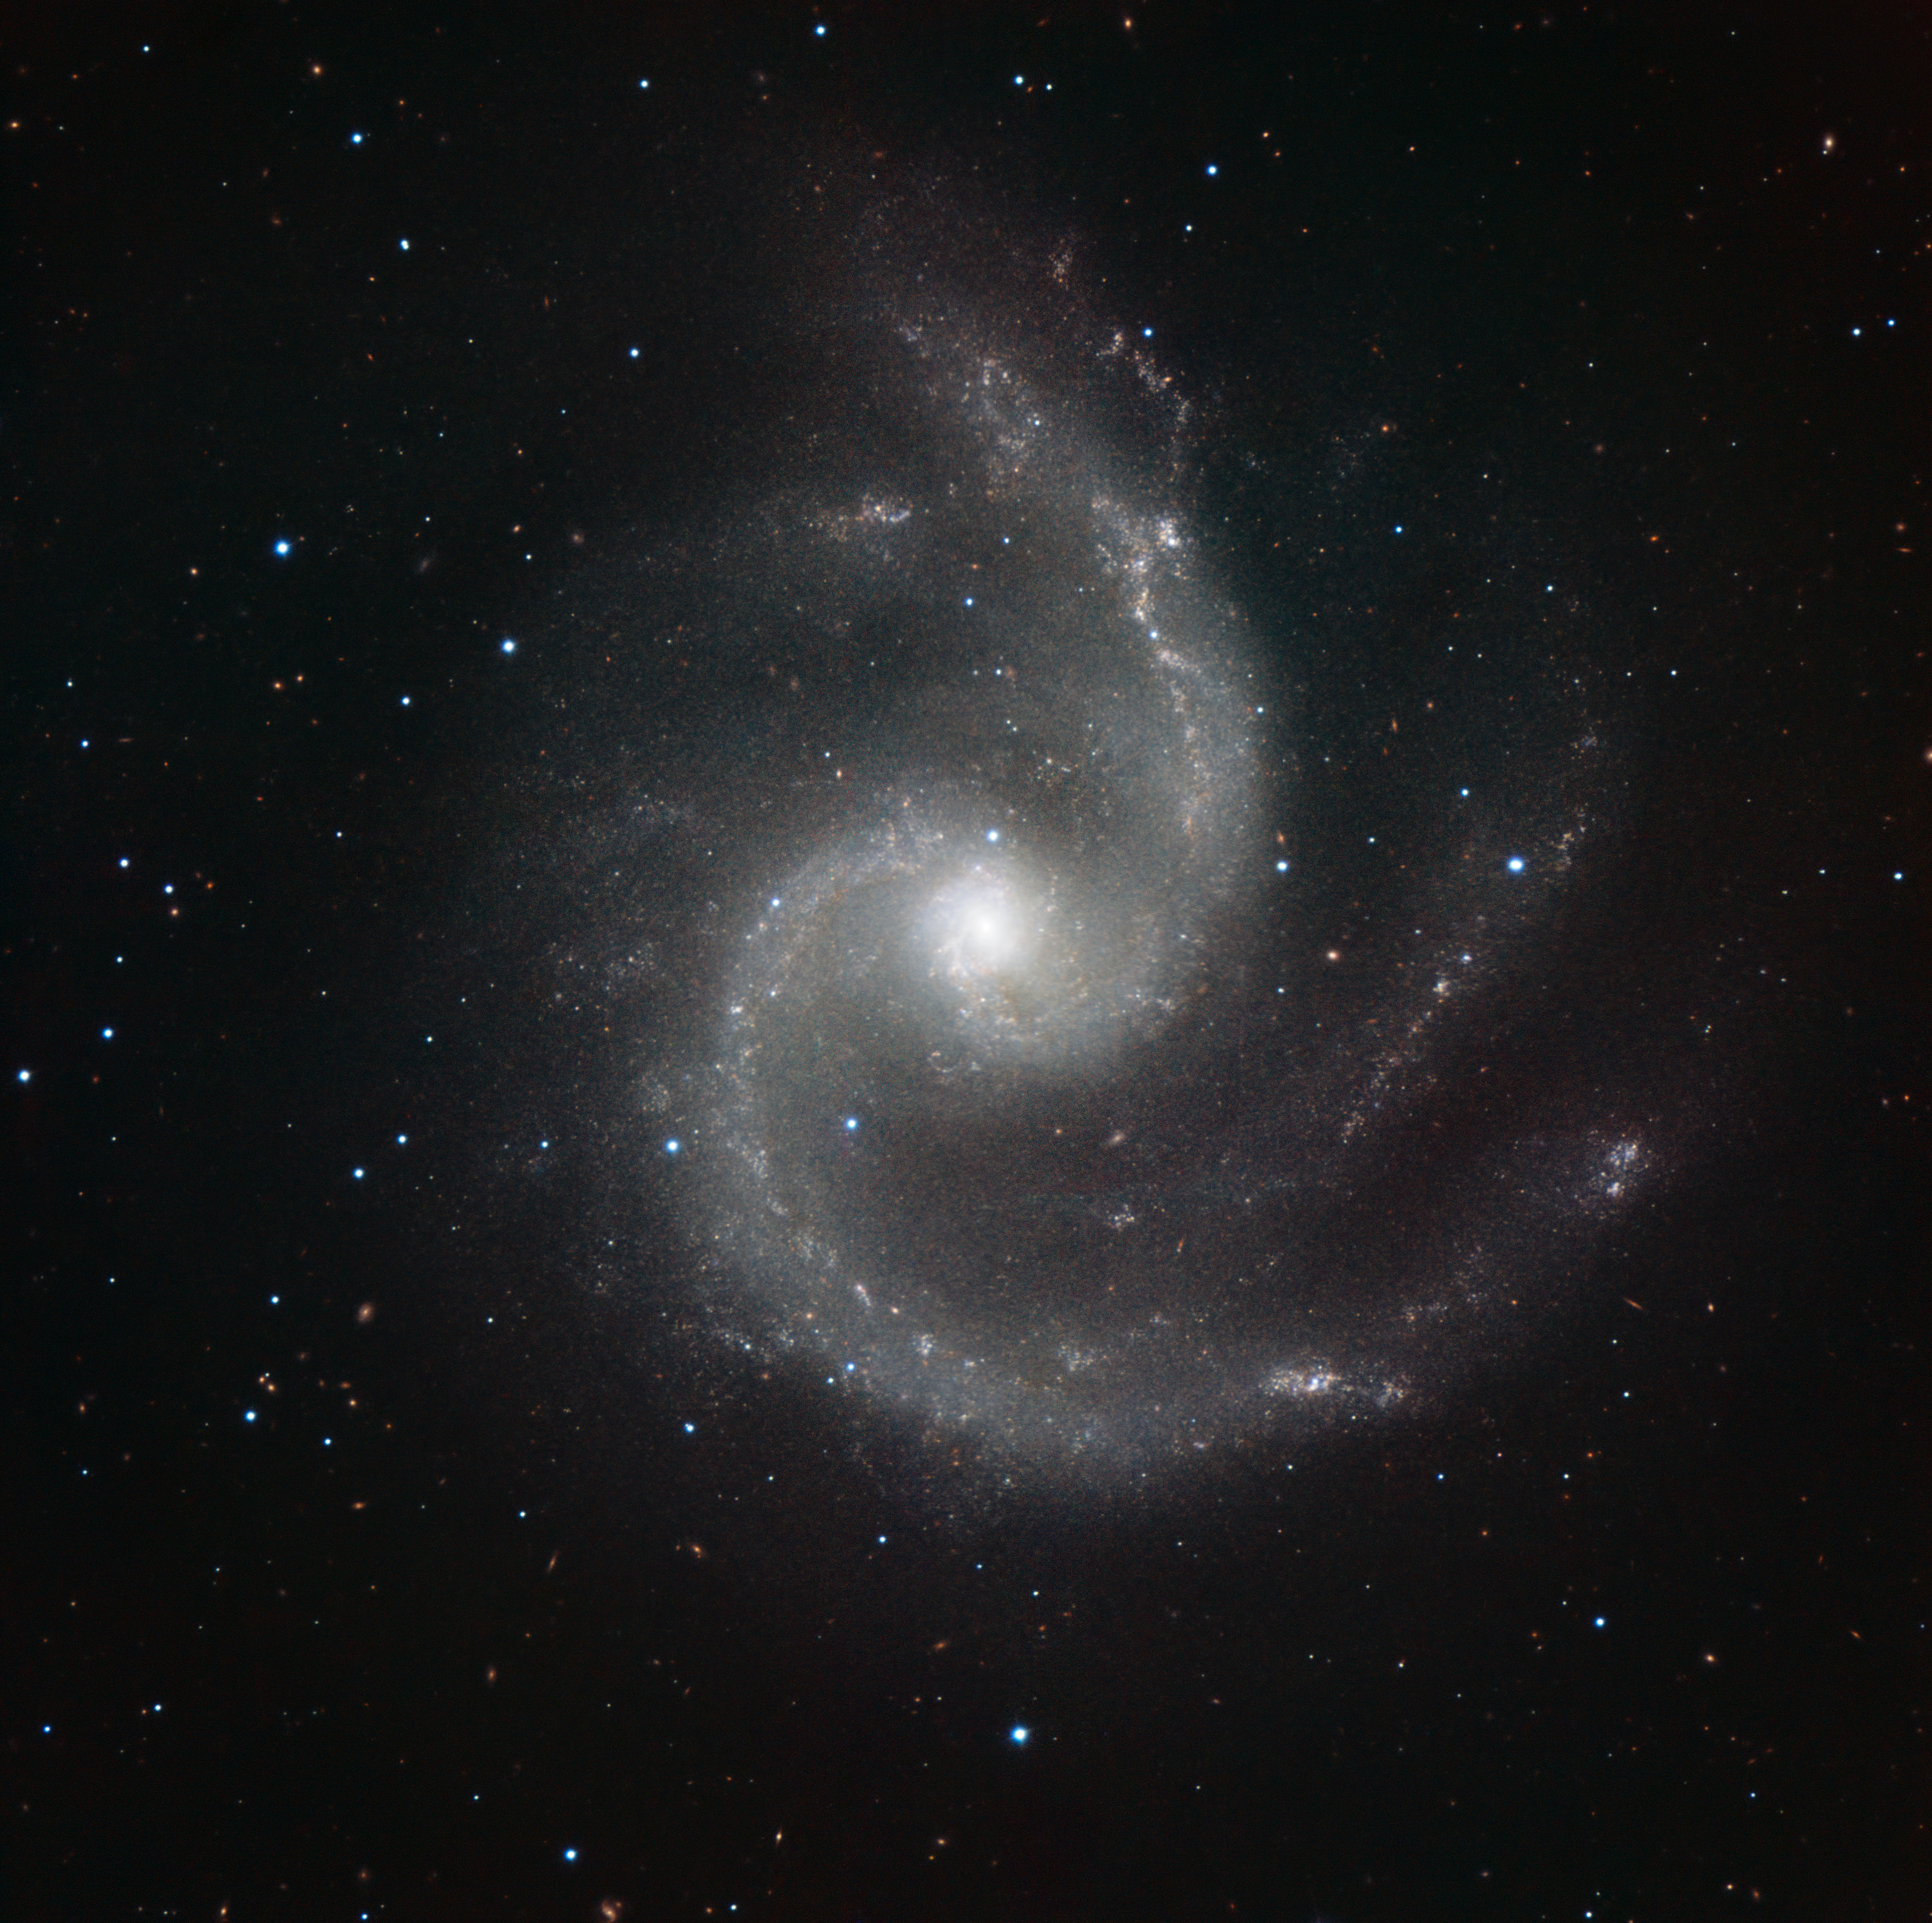

HAWK-I image of NGC 5247

This image shows NGC 5247, a grand design barred spiral galaxy, located 60–70 million light-years away. The galaxy lies face-on towards Earth, thus providing an excellent view of its pinwheel structure and multiple arms. It is in the zodiacal constellation of Virgo (the Maiden).

The image was made in infrared light with the HAWK-I camera on ESO’s Very Large Telescope at Paranal Observatory in Chile. HAWK-I is one of the most powerful infrared imagers in the world, and this is one of the sharpest and most detailed pictures of this galaxy ever taken from Earth. The filters used were Y (shown here in blue), J (in light blue), H (in green), and K (in red). The field of view of the image is about 6.4 arcminutes.

Credit: ESO/P. Grosbøl